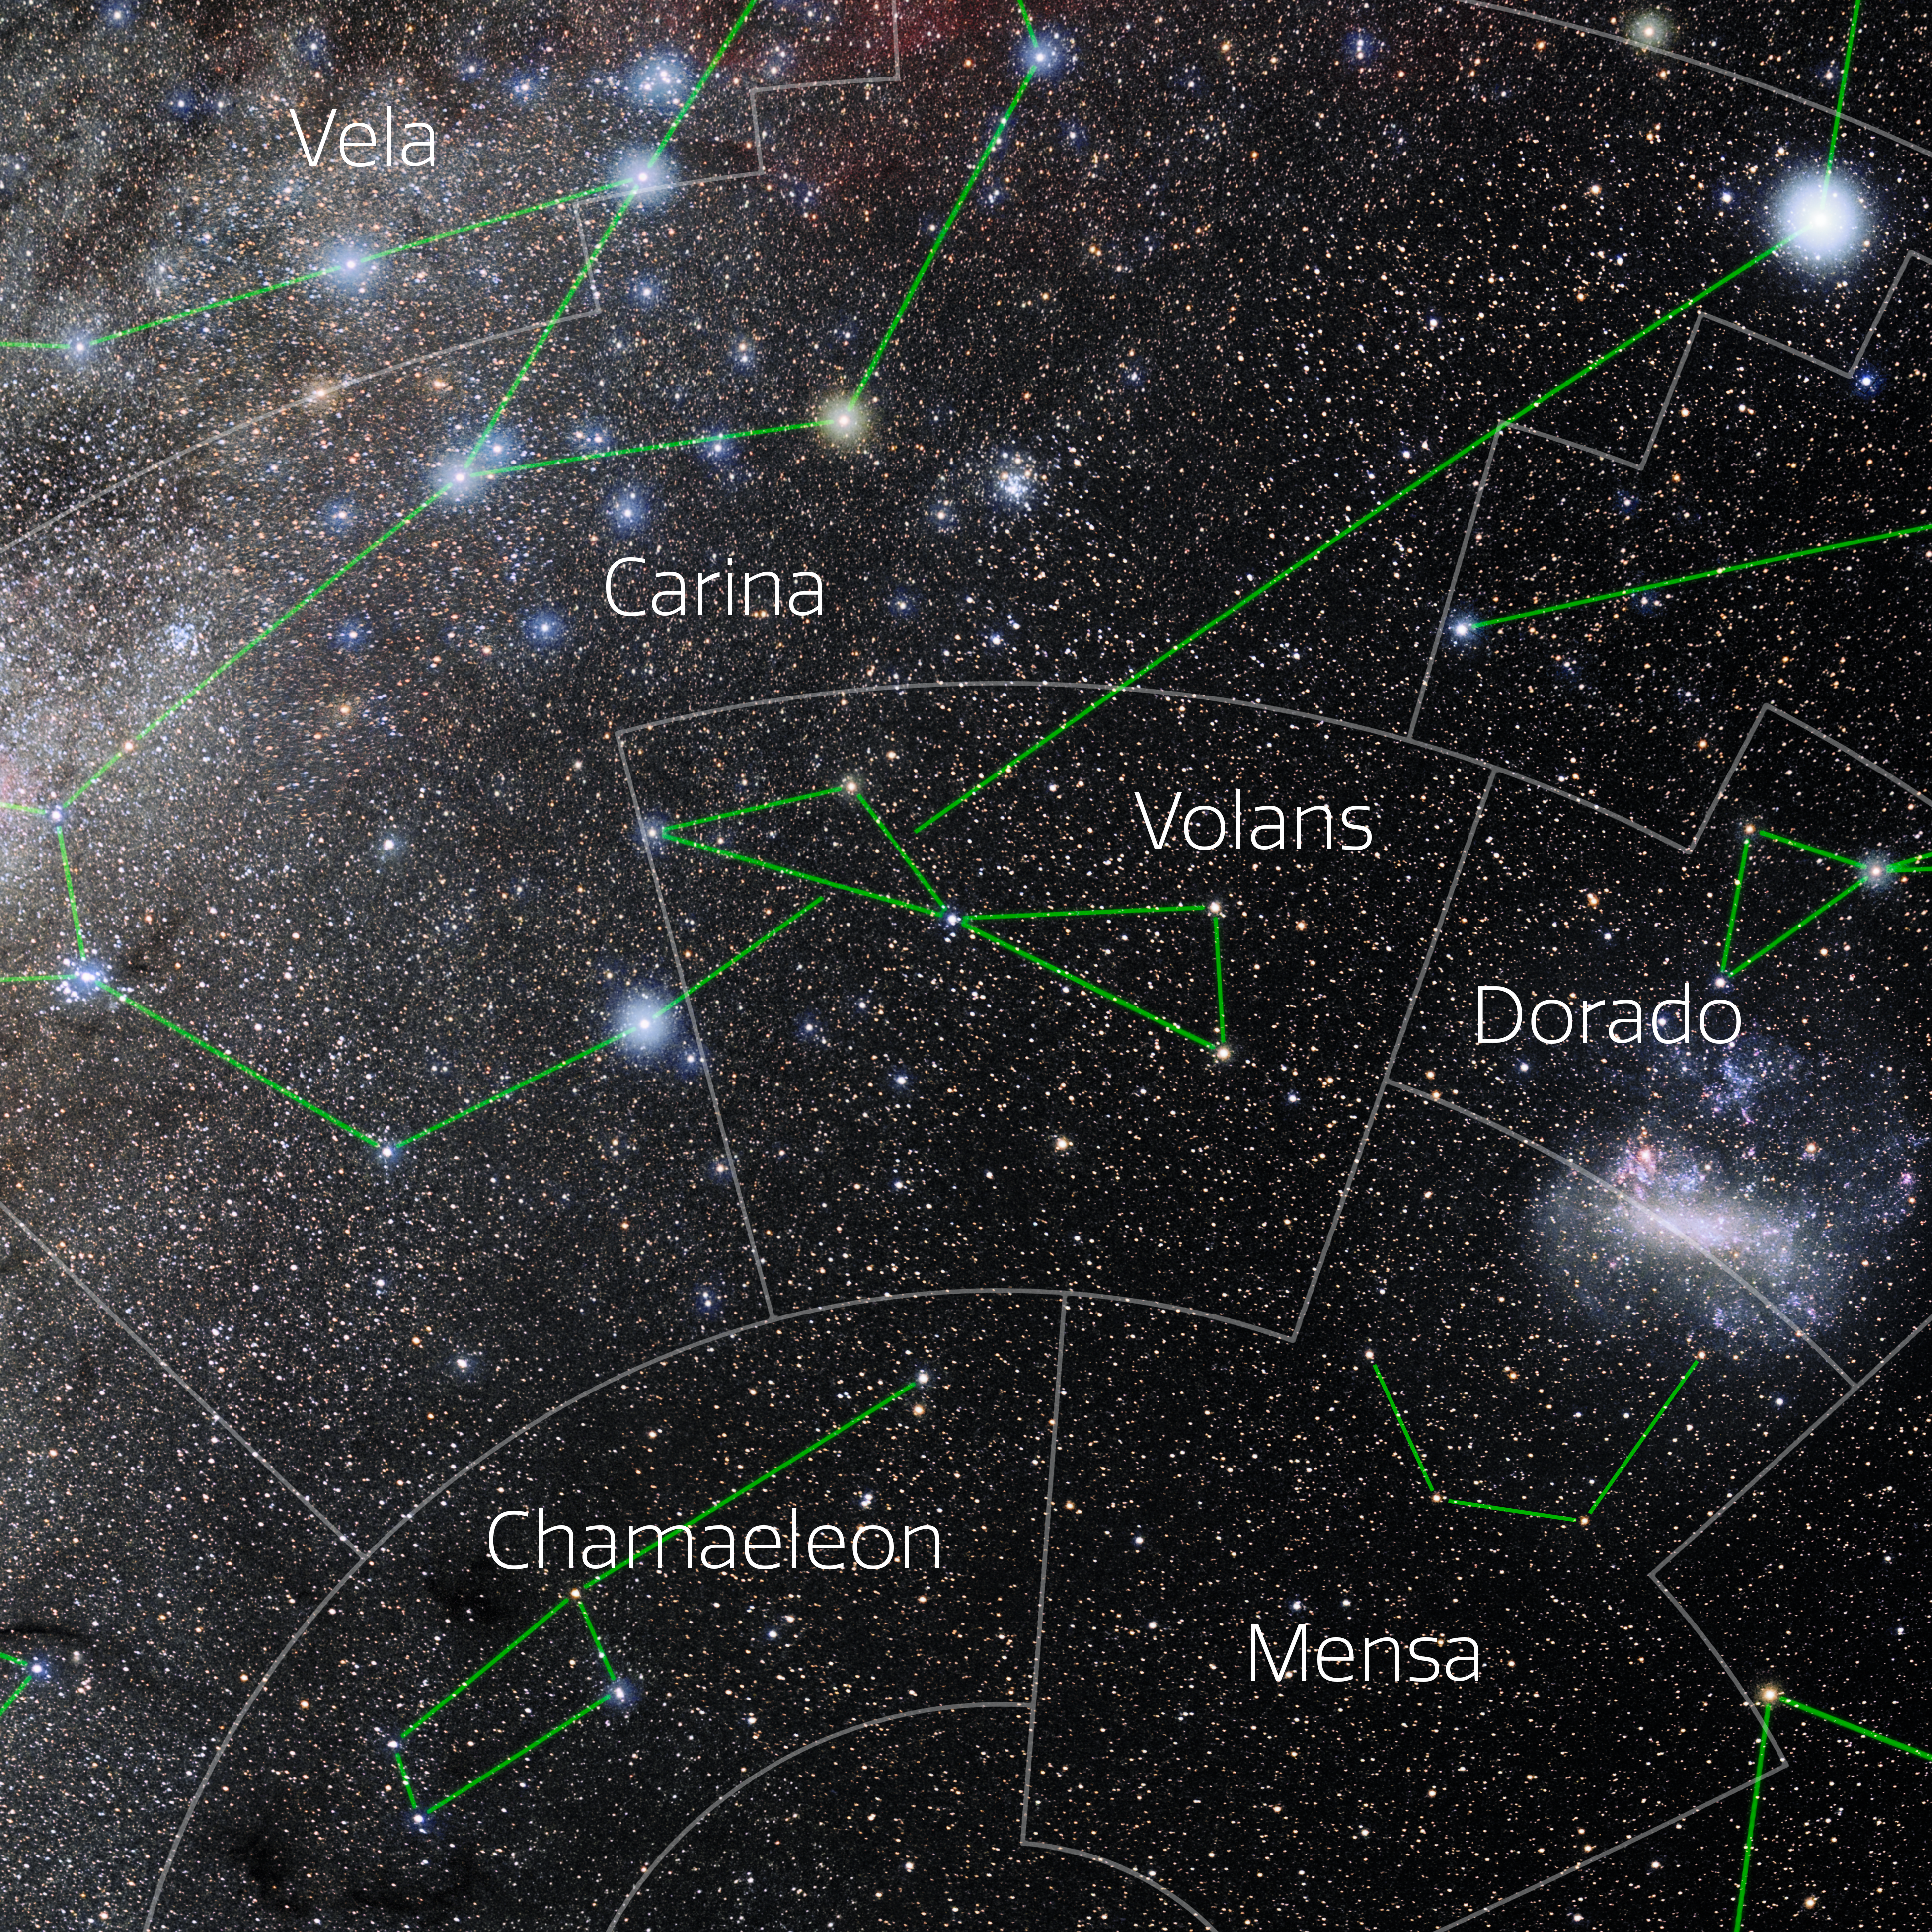

Volans (Annotated)

Photo of the constellation Volans with annotations from IAU and Sky & Telescope. Here is the non-annotated version.

Credit: E. Slawik/NOIRLab/NSF/AURA/M. Zamani